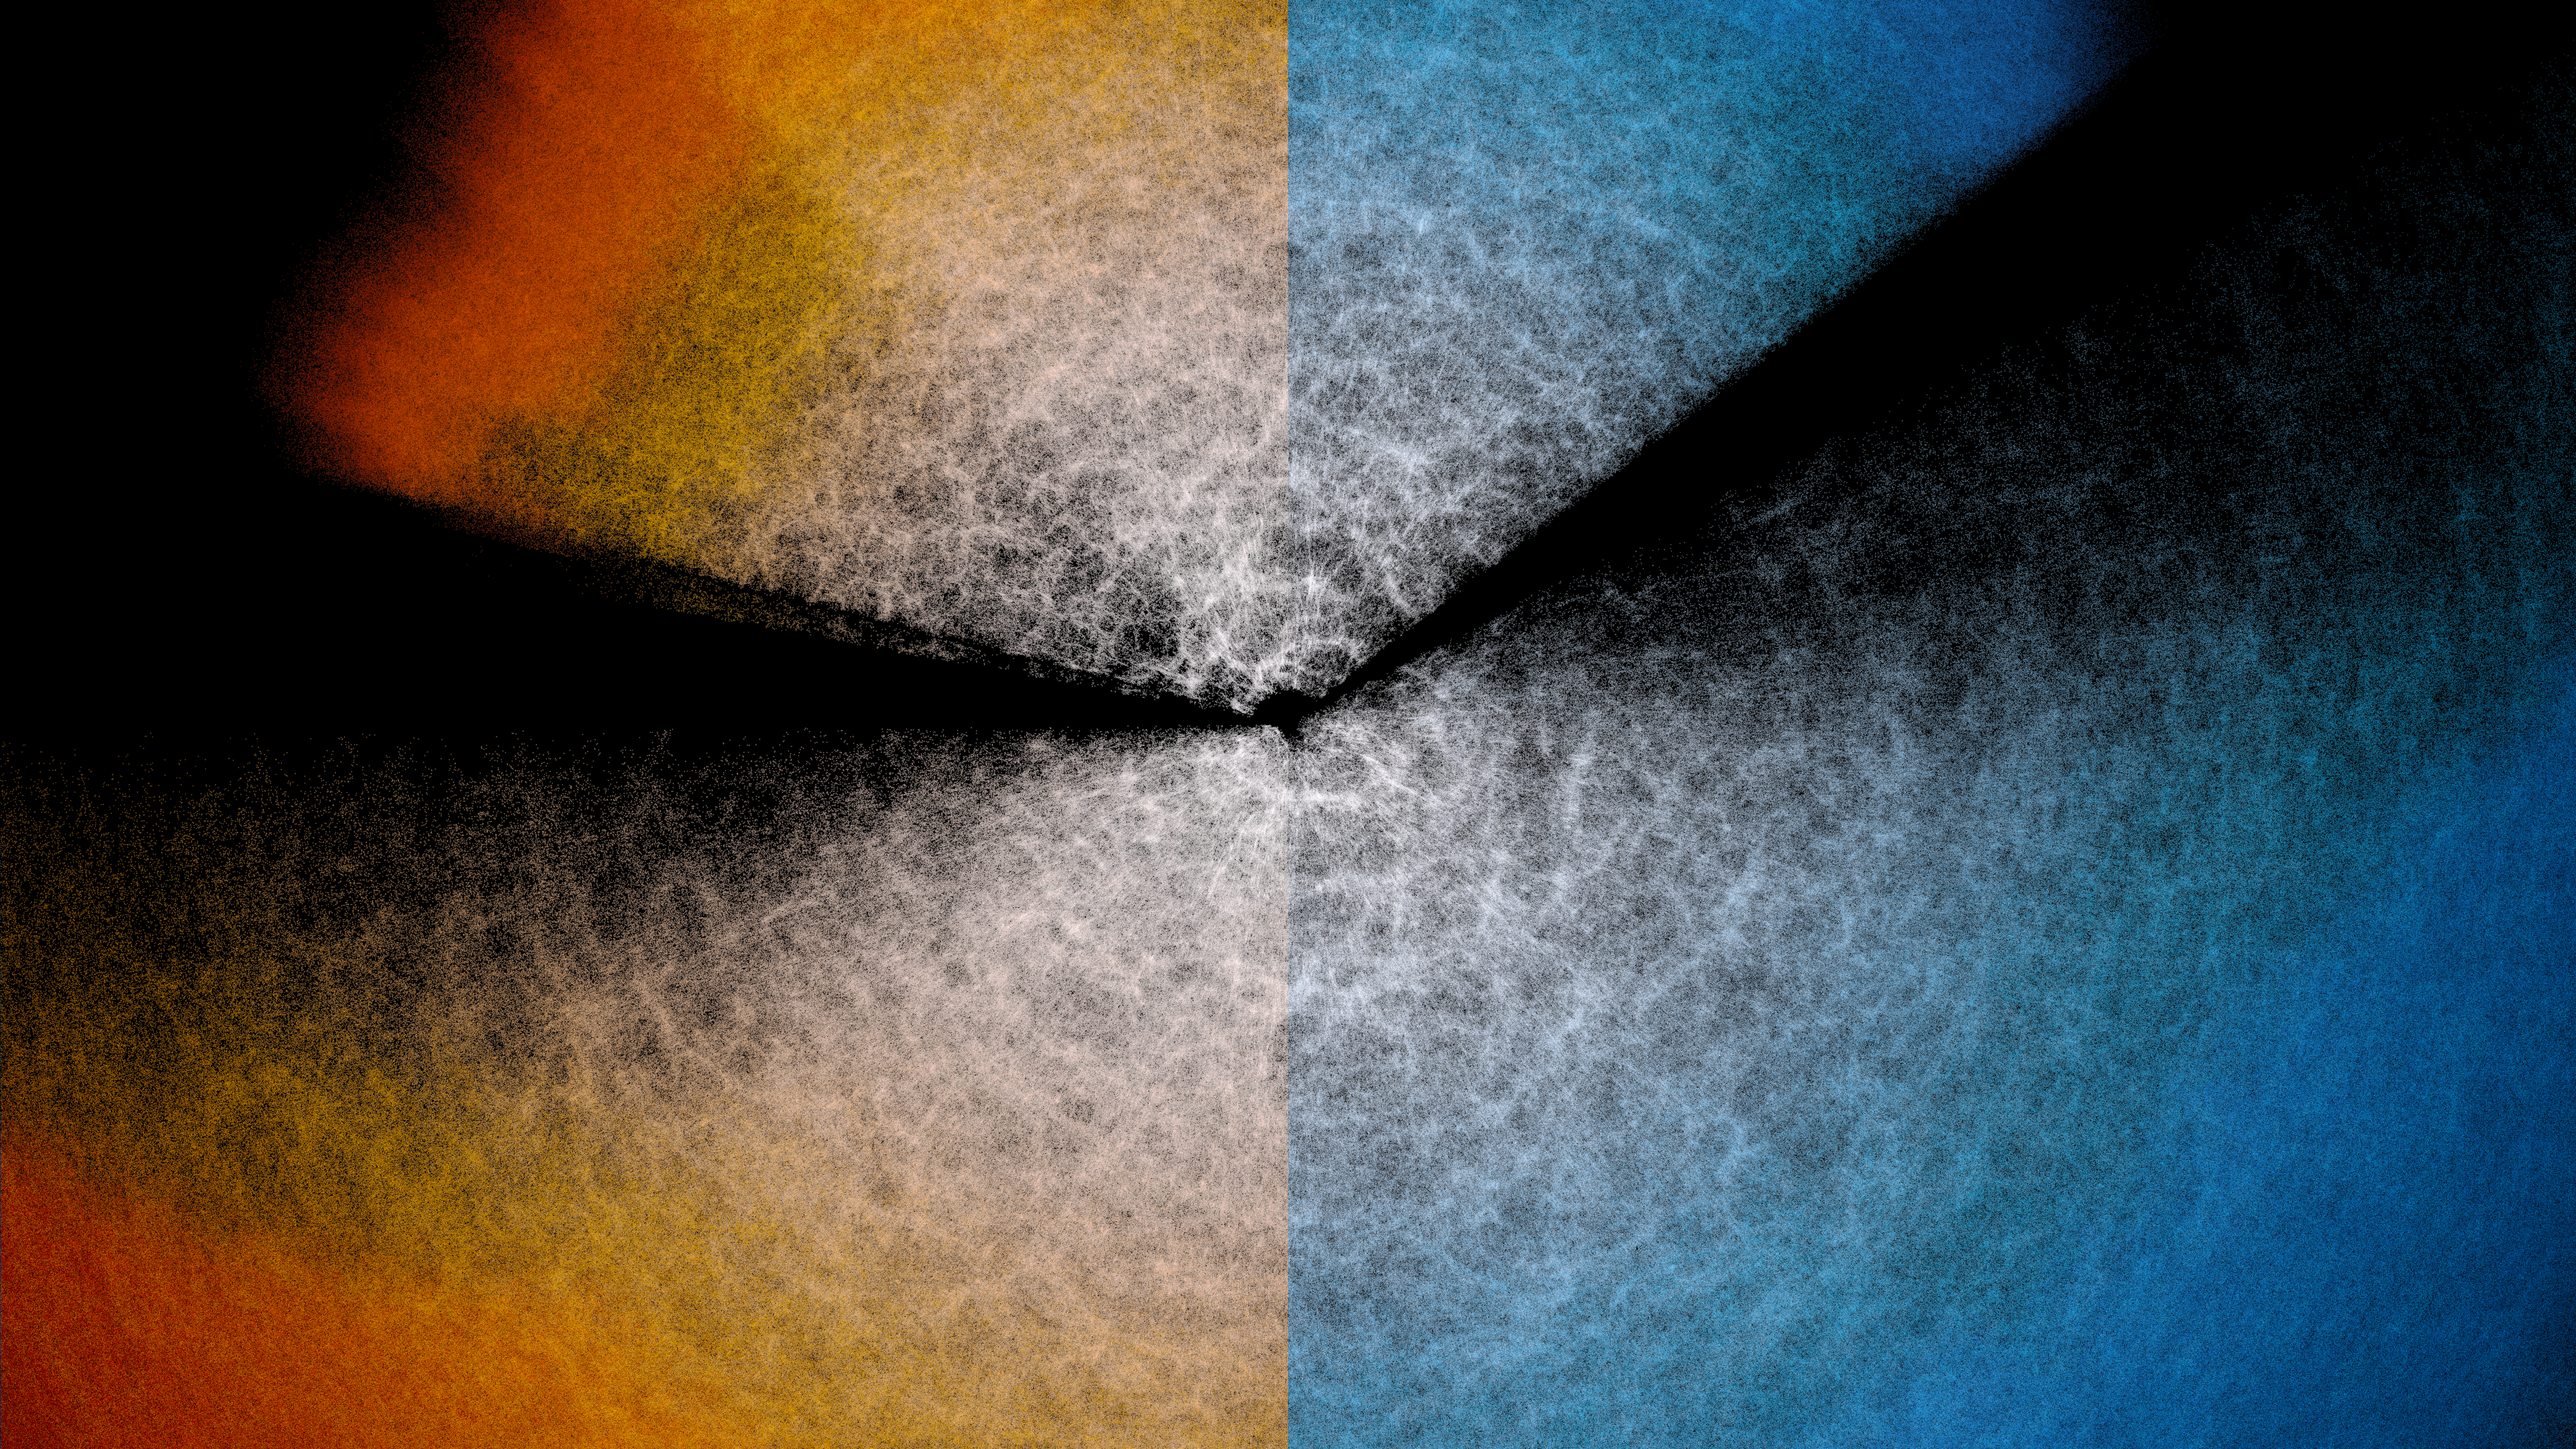

DESI Y3 Map Colorway Comparison

A split-screen style image comparing red and blue colorways of the Dark Energy Spectroscopic Instrument (DESI) year-3 data map.

Credit: DESI Collaboration/DOE/KPNO/NOIRLab/NSF/AURA/R. Proctor